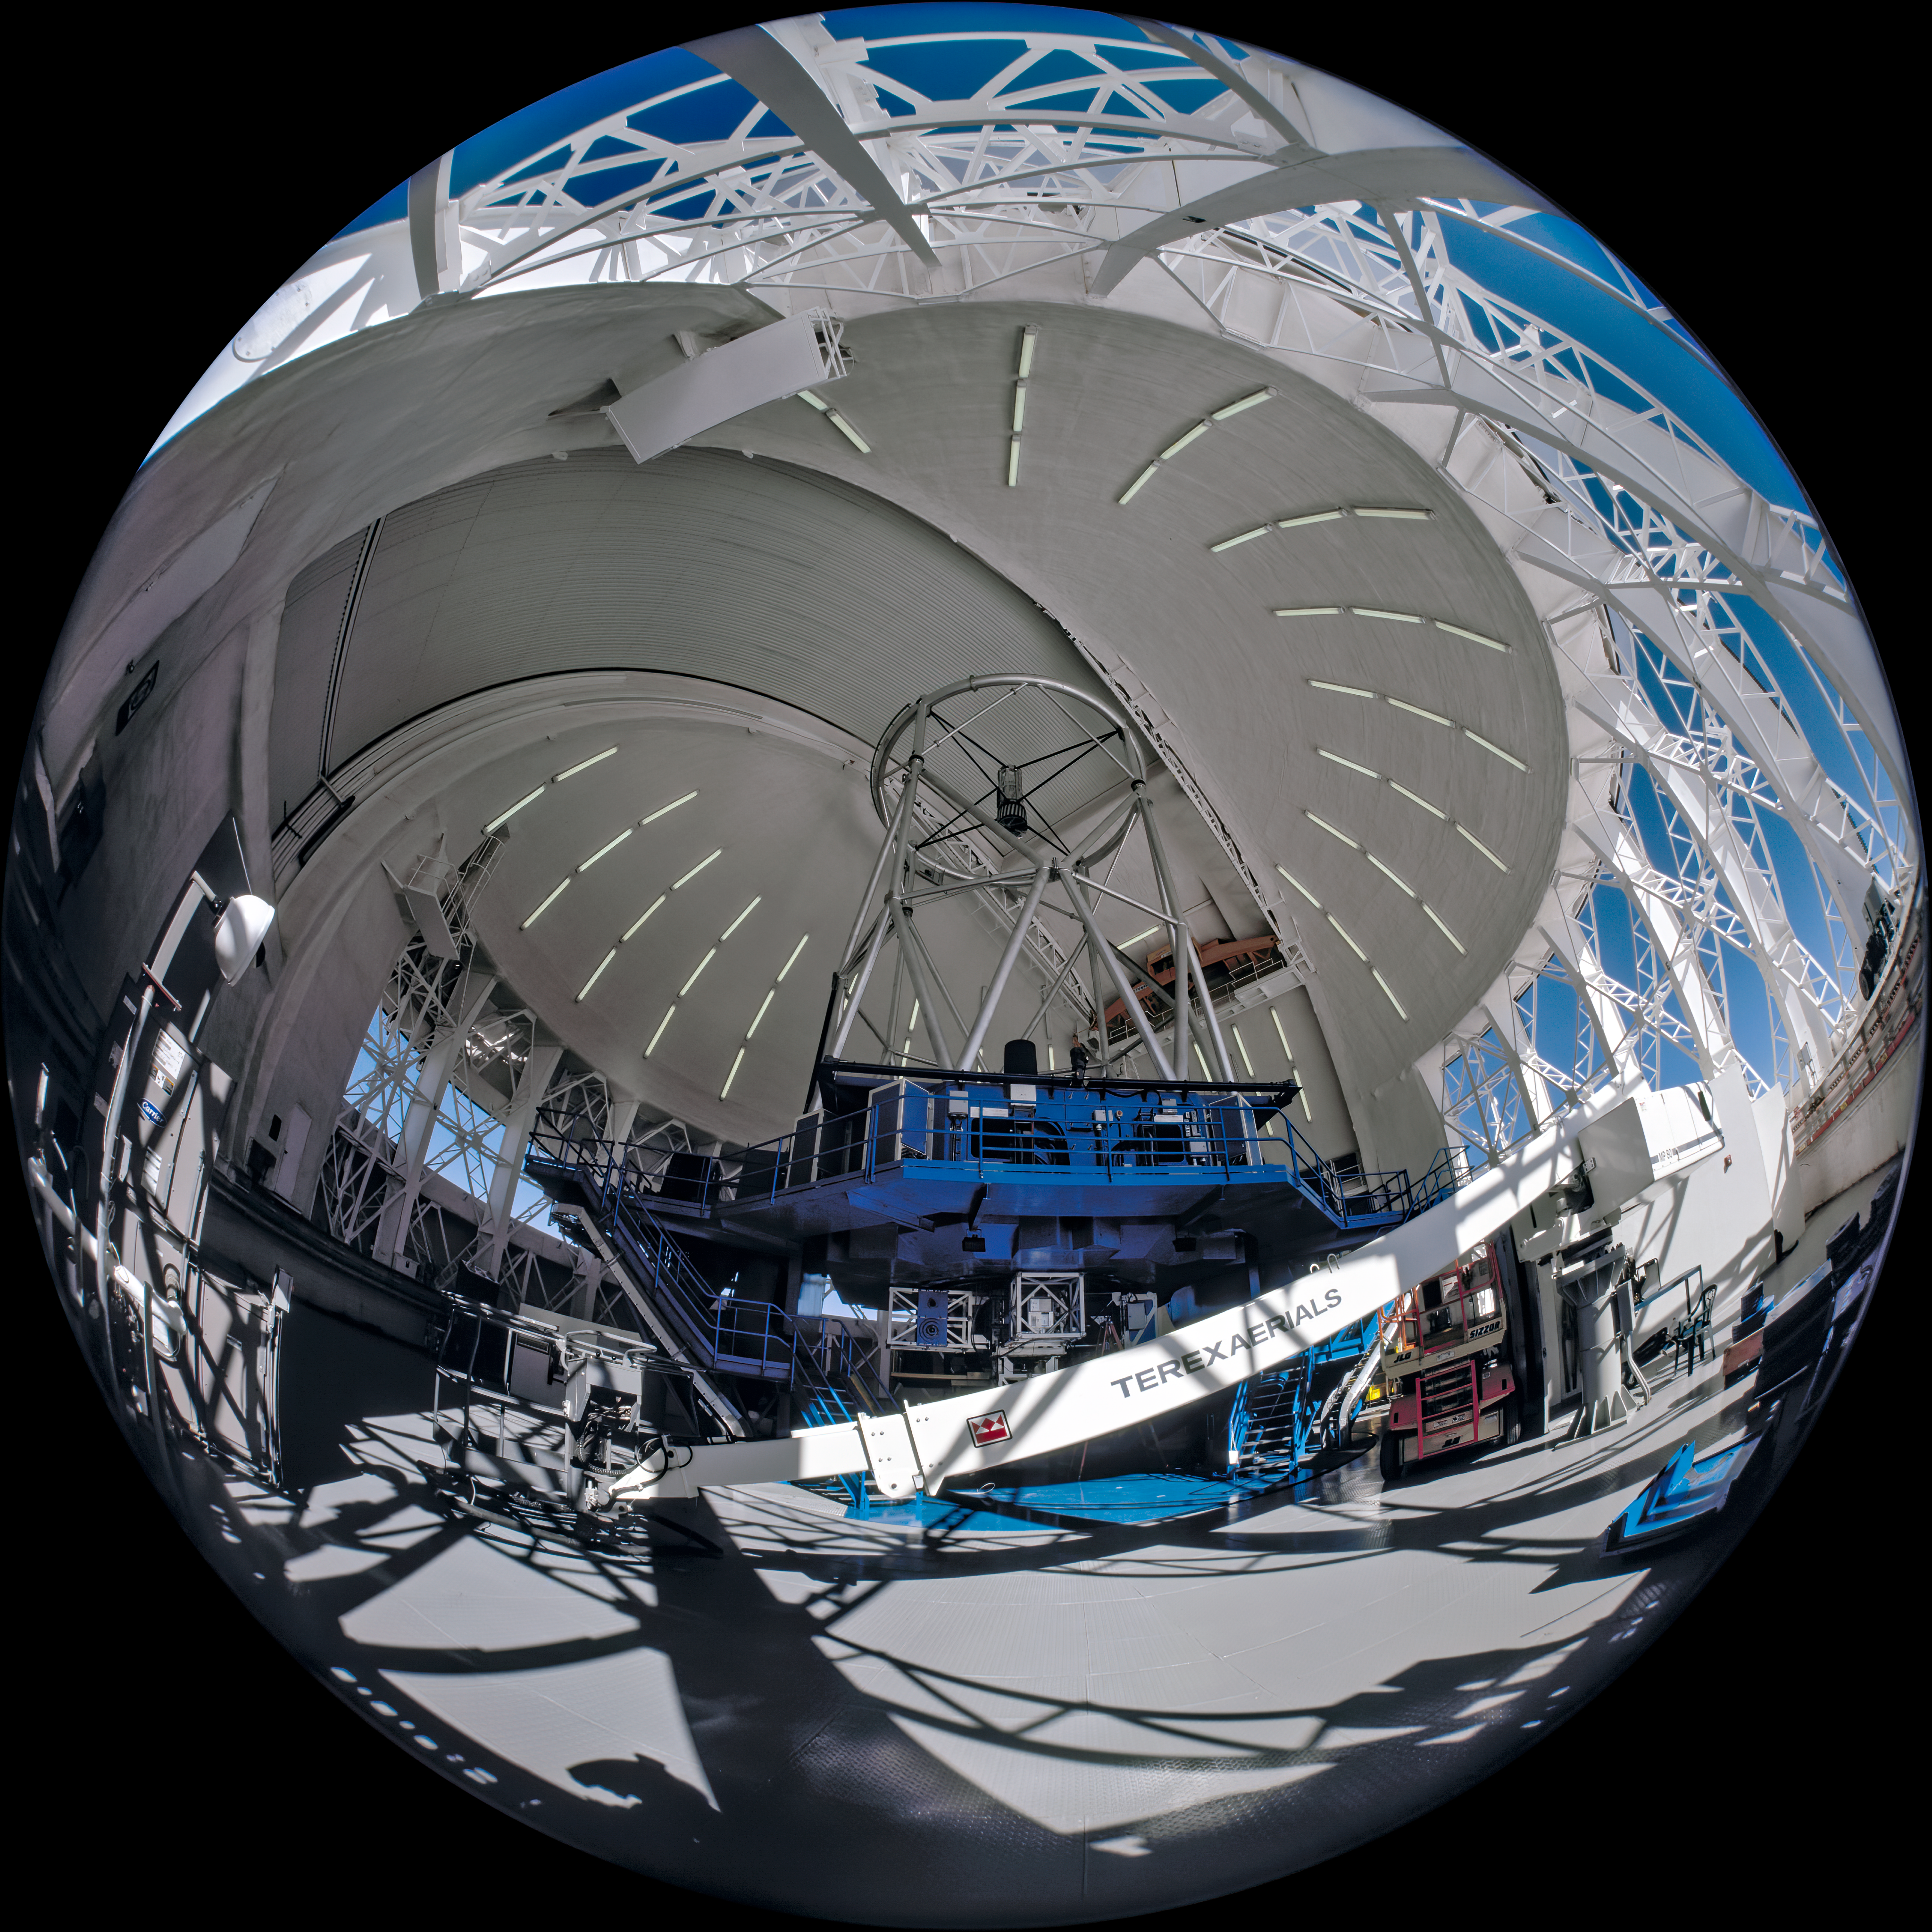

Before Observation Begins

This image shows the interior of the Gemini South Telescope with the observation slit closed and the thermal vents open. The camera used for this image was a "All-Sky" 2-pi 4X5" camera on loan from the American Museum of Natural History and used by Neelon Crawford - Polar Fine Arts.

Credit: Neelon Crawford - Polar Fine Arts/AMNH/International Gemini Observatory